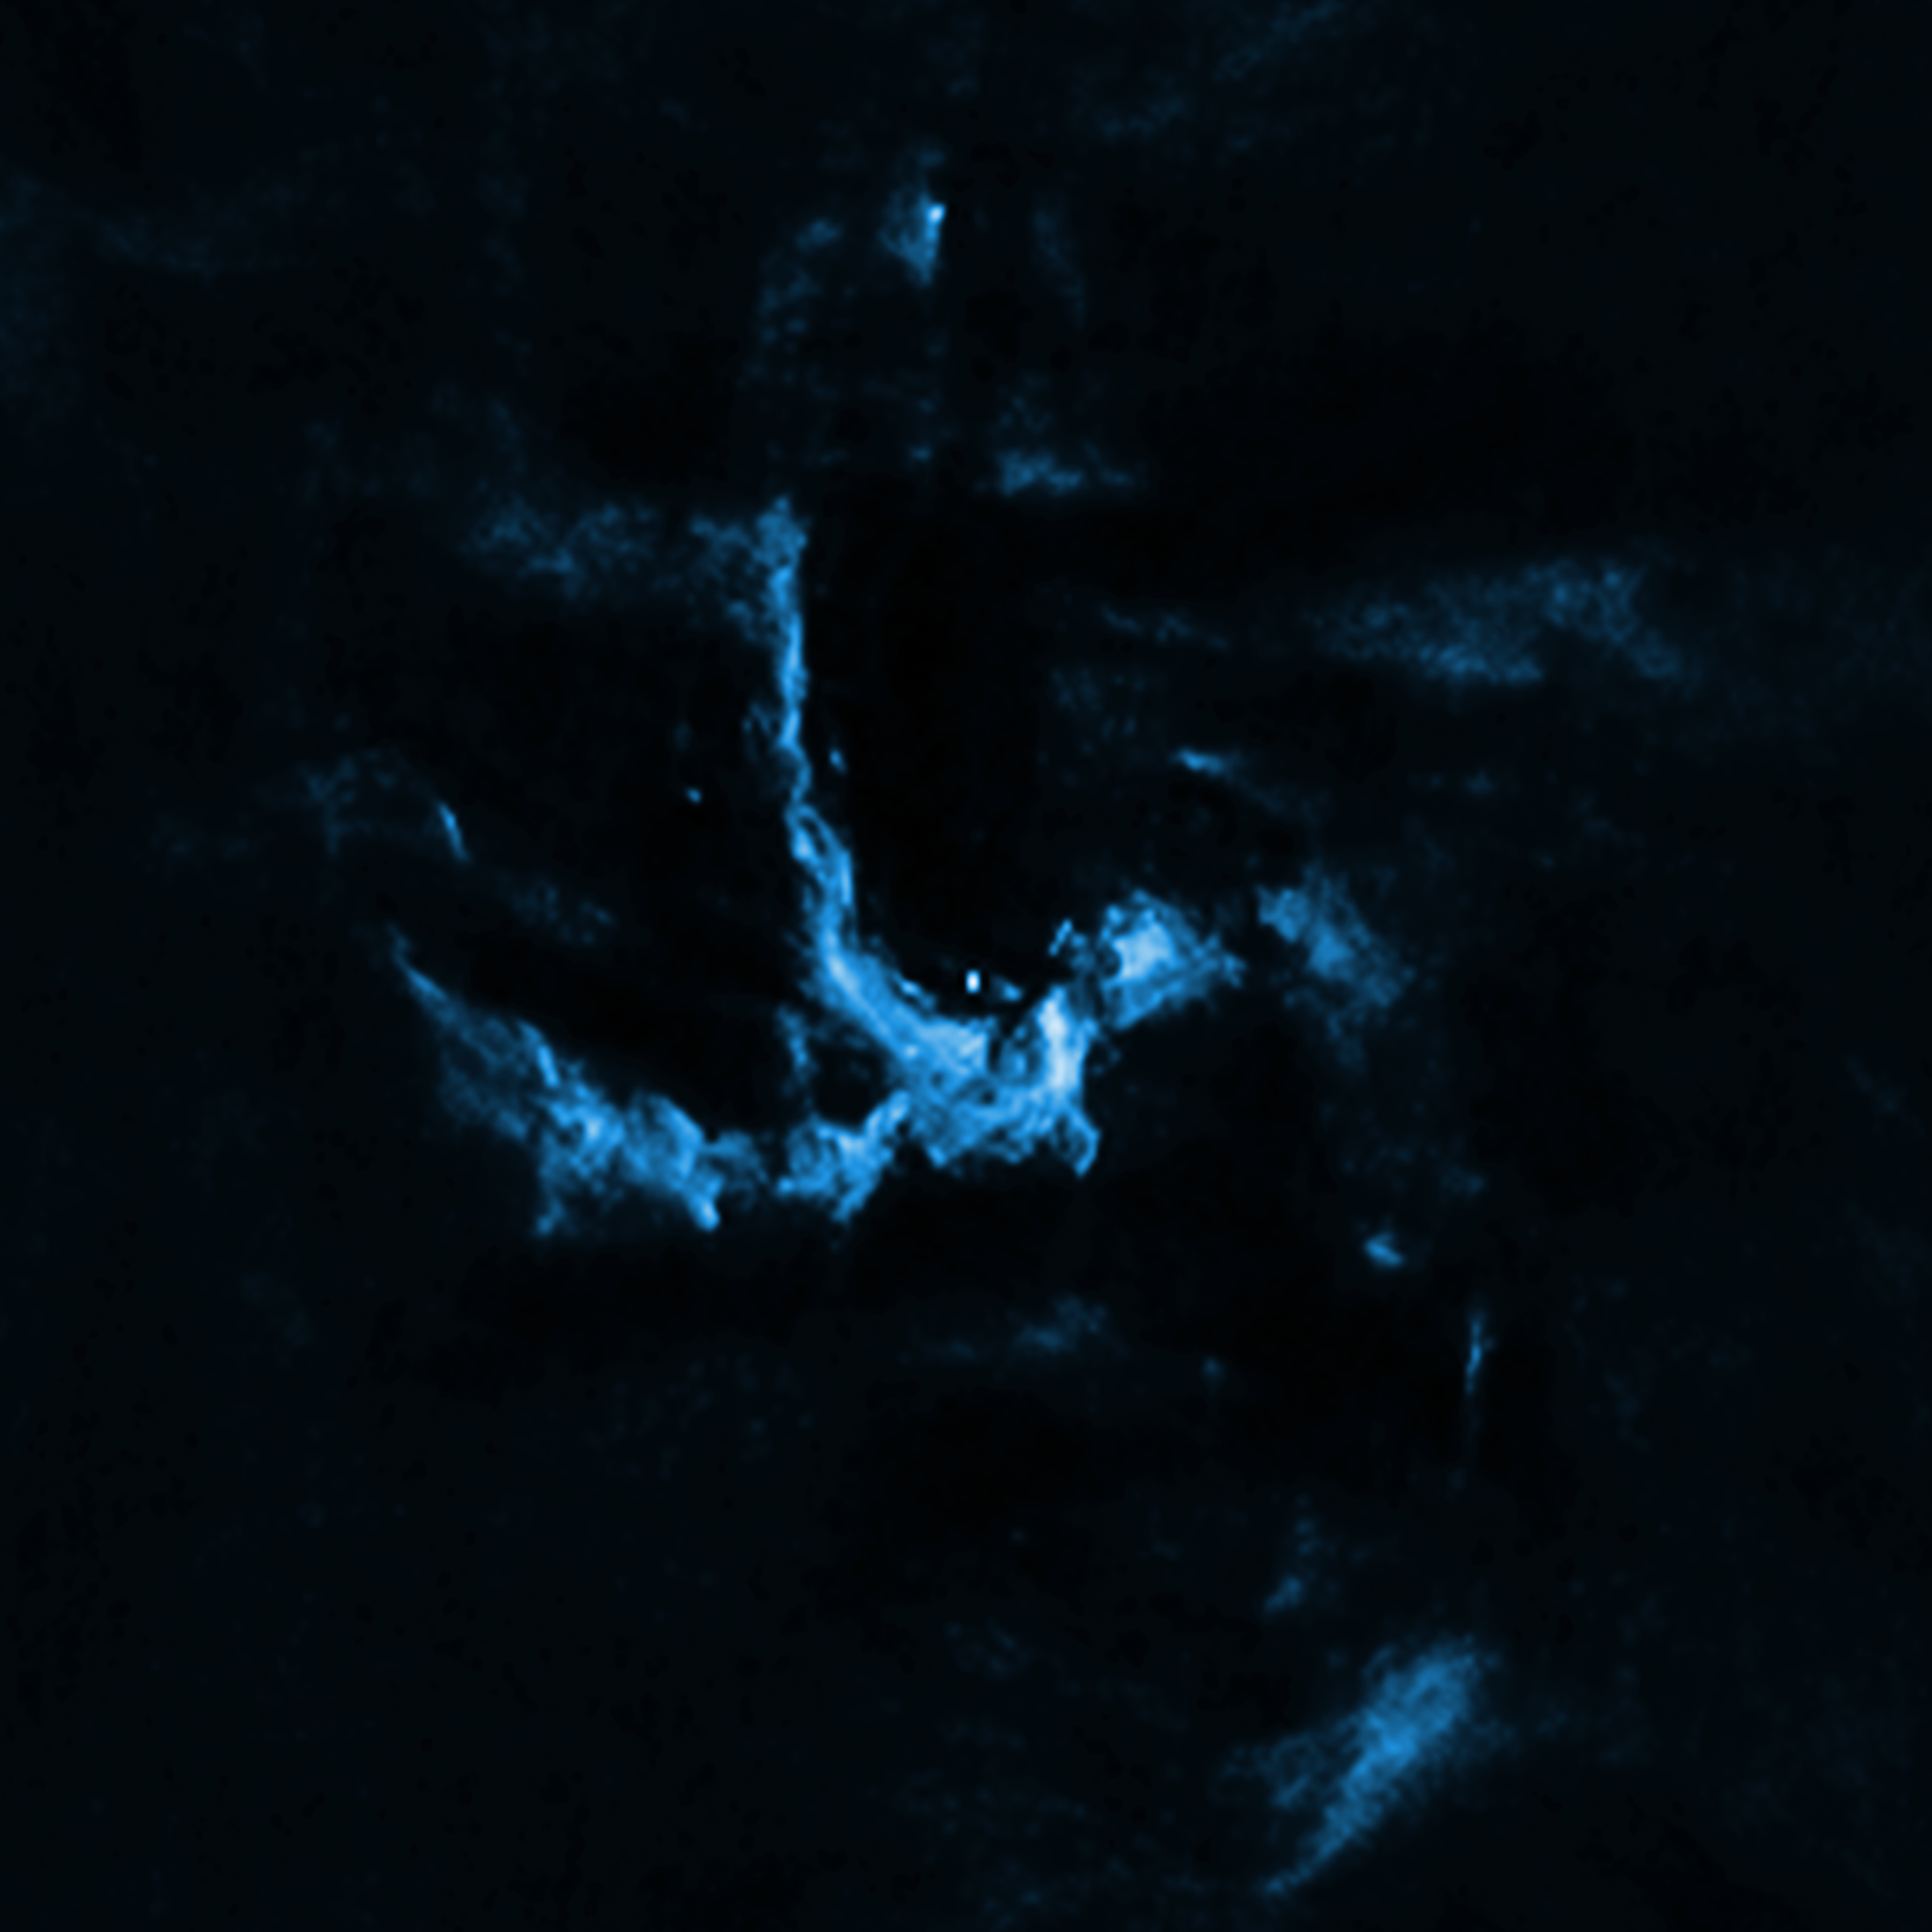

The supermassive black hole at the center of the Milky Way.

New evidence has been uncovered for the presence of a jet of high-energy particles blasting out of the Milky Way's supermassive black hole known as Sagittarius A* (Sgr A*). This image of Sgr A* and the region around it contains radio emission data from the Very Large Array. Jets of high-energy particles are found throughout the Universe on large and small scales. The likely discovery of a jet from Sgr A* helps astronomers learn more about the giant black hole, including how it is spinning.

Credit: X-ray: NASA/CXC/UCLA/Z.Li et al; Radio: NRAO/VLA